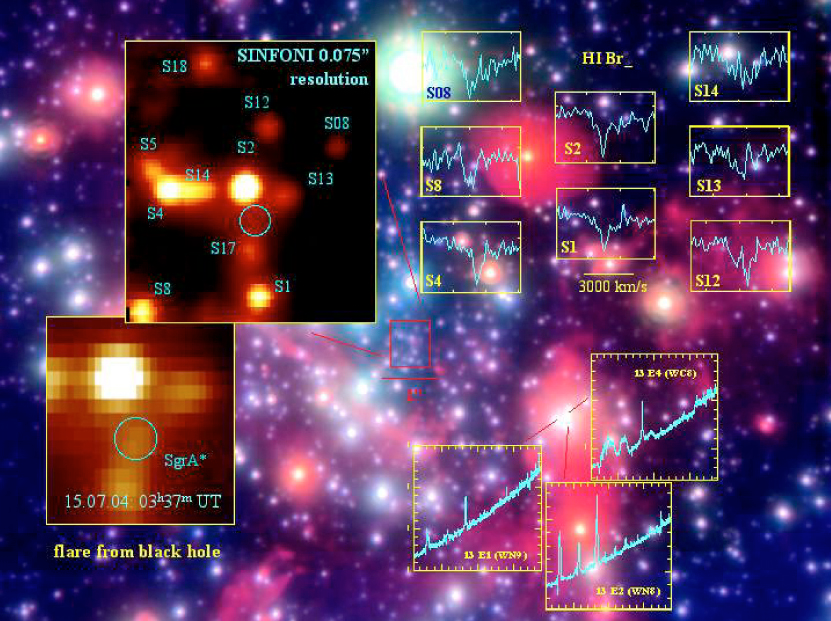

SINFONI observations of the Galactic Centre

The coloured image (background) shows a three-band composite image (H, K, and L-bands) obtained with the AO imager NACO on the 8.2-m VLT Yepun telescope. On July 15, 2004, the new SINFONI instrument, mounted at the Cassegrain focus of the same telescope, observed the innermost region (the central 1 x 1 arcsec) of the Milky Way Galaxy in the combined H+K band (1.45 - 2.45 µm) during a total of 110 min "on-source". The insert (upper left) shows the immediate neighbourhood of the central black hole as seen with SINFONI. The position of the black hole is marked with a yellow circle. Later in the night (03:37 UT on July 16), a flare from the black hole ocurred (a zoom-in is shown in the insert at the lower left) and the first-ever infrared spectrum of this phenomenon was observed. It was also possible to register for the first time in great detail the near-infrared spectra of young massive stars orbiting the black hole; some of these are shown in the inserts at the upper right; stars are identified by their "S"-designations. The lower right inserts show the spectra of stars in "IRS 13 E", a very compact cluster of very young and massive stars, located about 3.5 arcsec to the south-west of the black hole. The wavefront reference ("guide") star employed for these AO observations is comparably faint (red magnitude approx. 15), and it is located about 20 arcsec away from the field centre. The seeing during these observations was about 0.6 arcsec. The width of the slitlets was 0.025 arcsec.

Credit: ESO